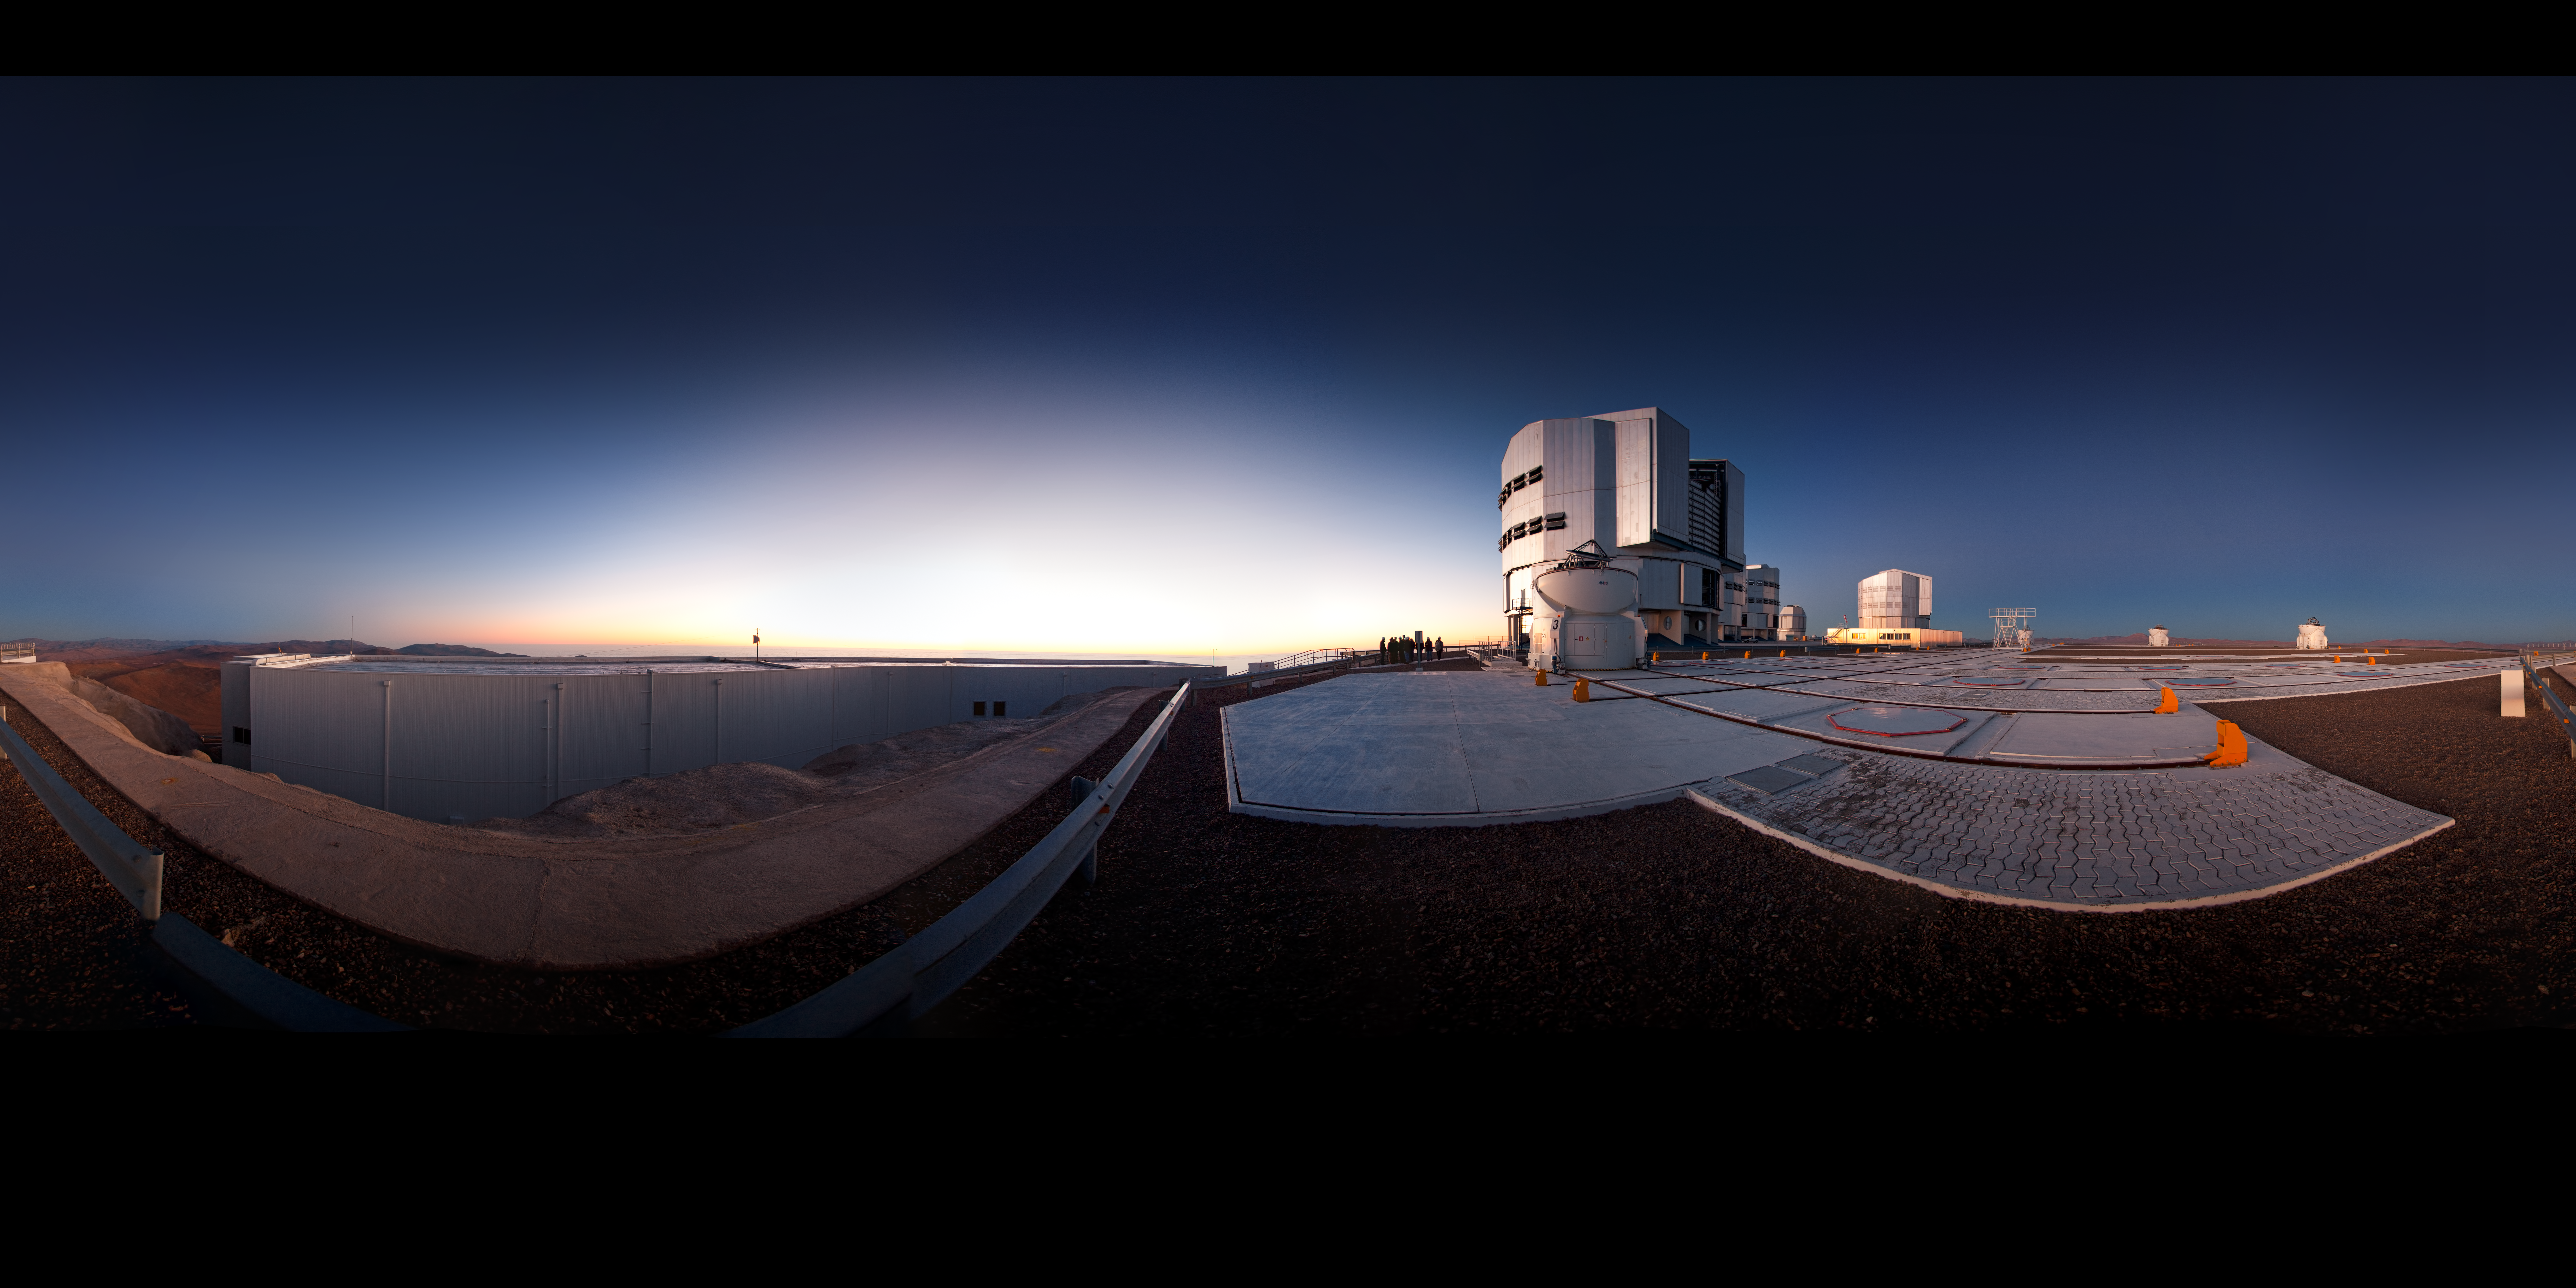

Very Large Telescope ready for action

This unusual 360-degree panoramic projection reveals the observing site from a fresh perspective. In the centre of the image, staff at Paranal have gathered to watch the sunset. On the right, the enclosures of the VLT’s Unit Telescopes can be seen: vast machines, each with a primary mirror 8.2 metres across and weighing 23 tonnes. Also visible are several of the smaller 1.8-metre Auxiliary Telescopes, which complement the Unit Telescopes. On the left of the picture is the control building, from where the telescopes are operated remotely during observations. No one remains inside the telescope domes after they are opened.

Since first light in 1998 the Very Large Telescope has been used by ESO astronomers to study the Universe, including some of the most exotic phenomena known, such as exoplanets, supermassive black holes, and gamma-ray bursts.

An amazing interactive virtual tour of Paranal is available here.

Credit: ESO